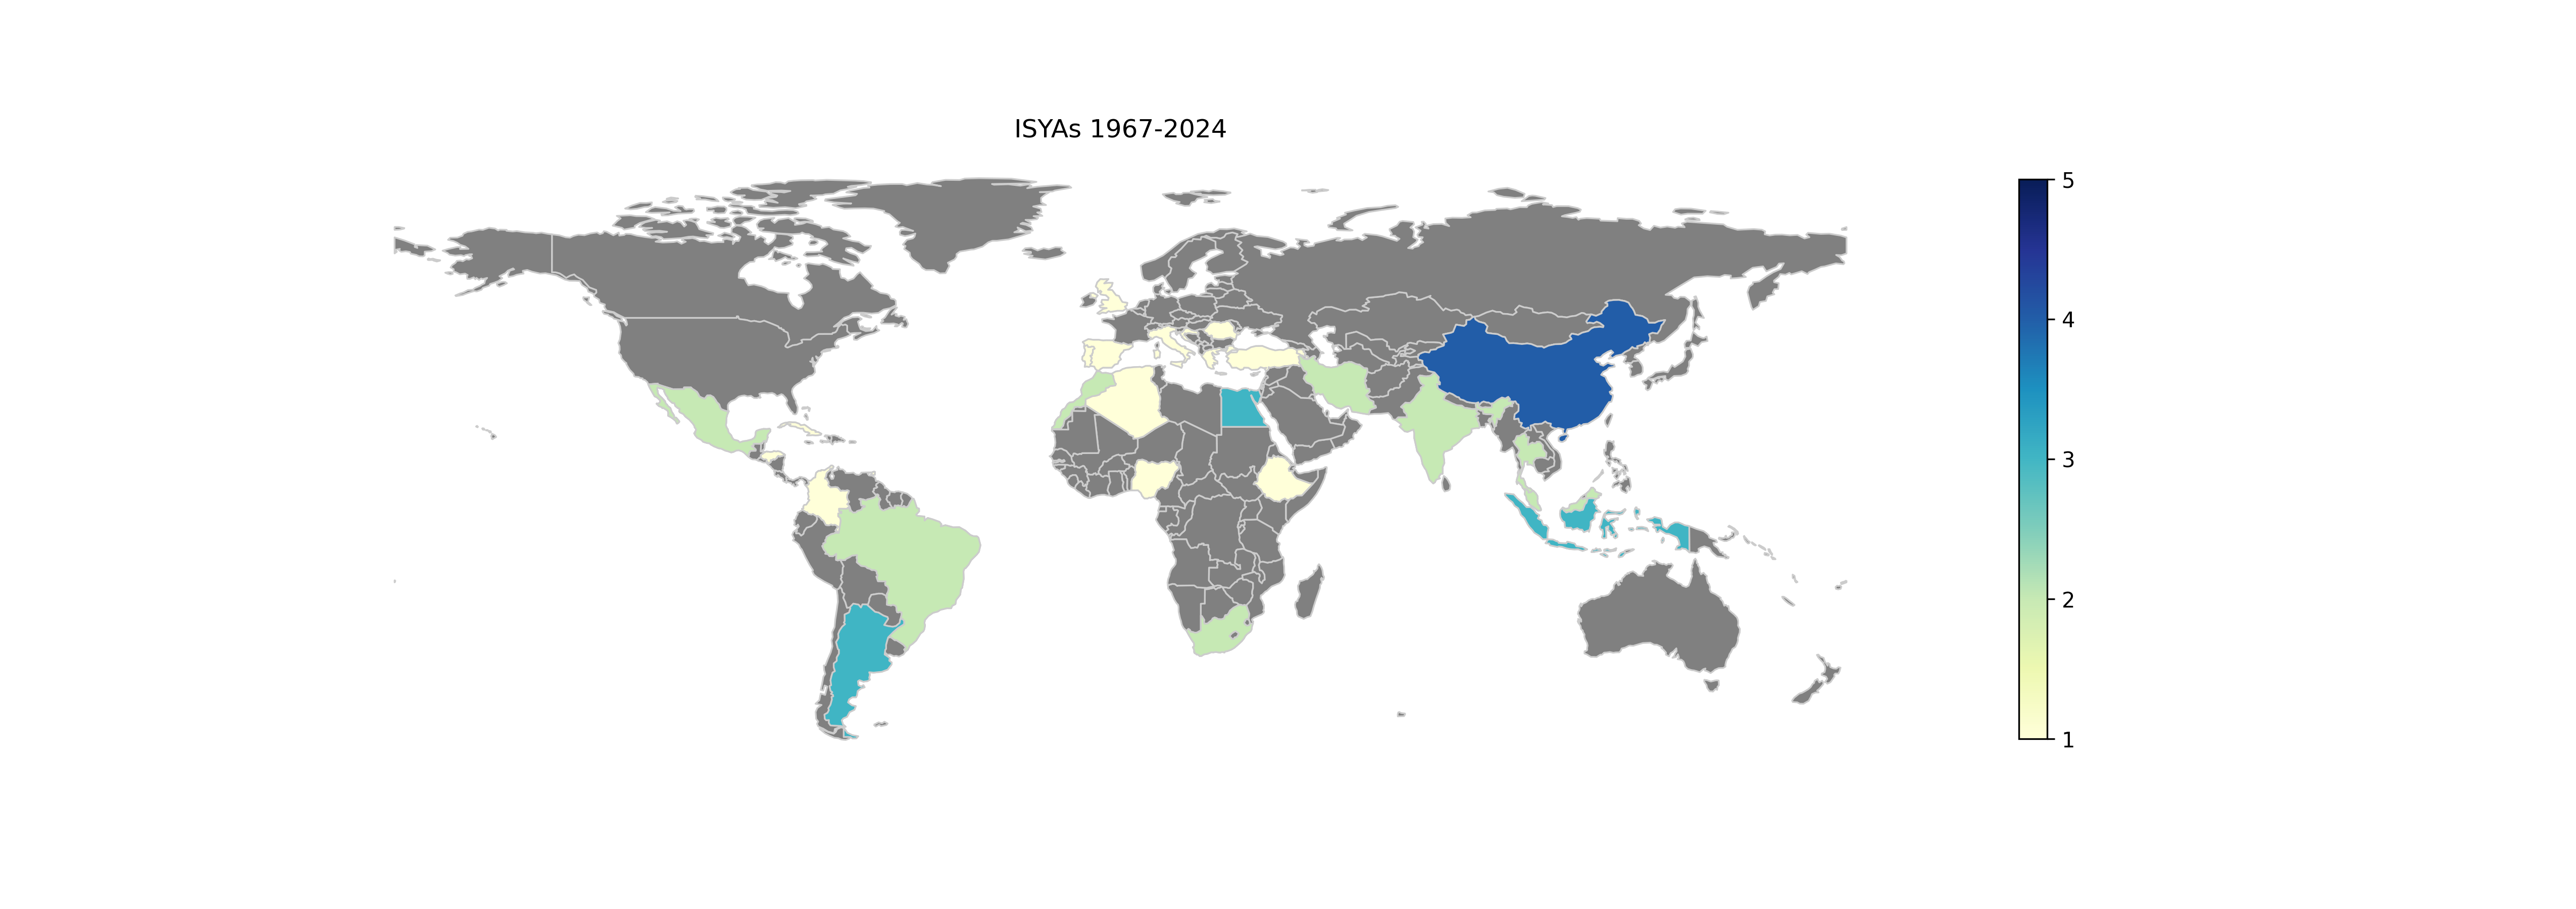

ISYAs2024

ISYAs 1967-2024.

Credit: IAU